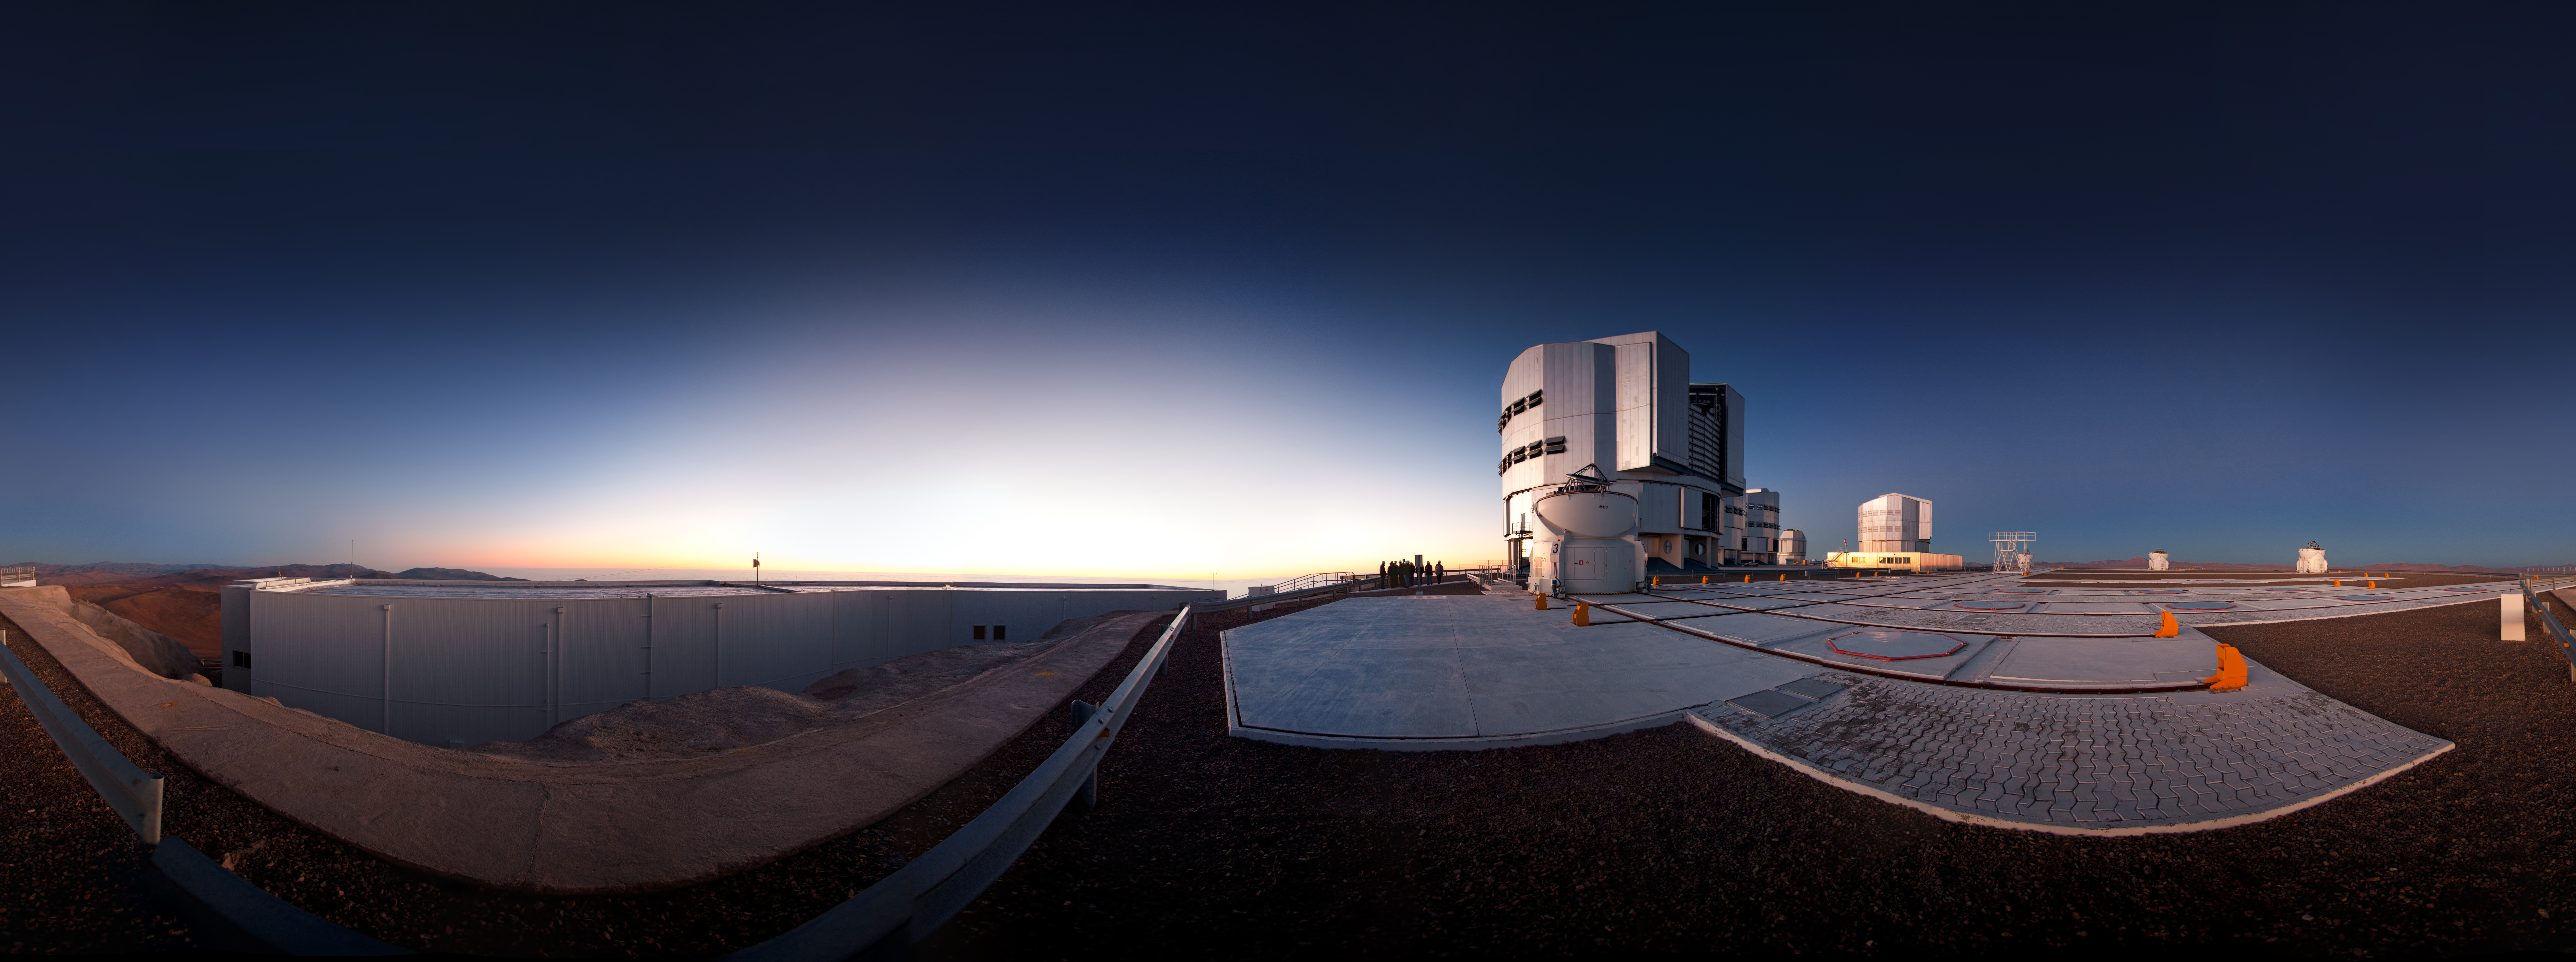

Very Large Telescope ready for action

This unusual 360-degree panoramic projection reveals the observing site from a fresh perspective. In the centre of the image, staff at Paranal have gathered to watch the sunset. On the right, the enclosures of the VLT’s Unit Telescopes can be seen: vast machines, each with a primary mirror 8.2 metres across and weighing 23 tonnes. Also visible are several of the smaller 1.8-metre Auxiliary Telescopes, which complement the Unit Telescopes. On the left of the picture is the control building, from where the telescopes are operated remotely during observations. No one remains inside the telescope domes after they are opened.

Since first light in 1998 the Very Large Telescope has been used by ESO astronomers to study the Universe, including some of the most exotic phenomena known, such as exoplanets, supermassive black holes, and gamma-ray bursts.

An amazing interactive virtual tour of Paranal is available here.

Credit: ESO